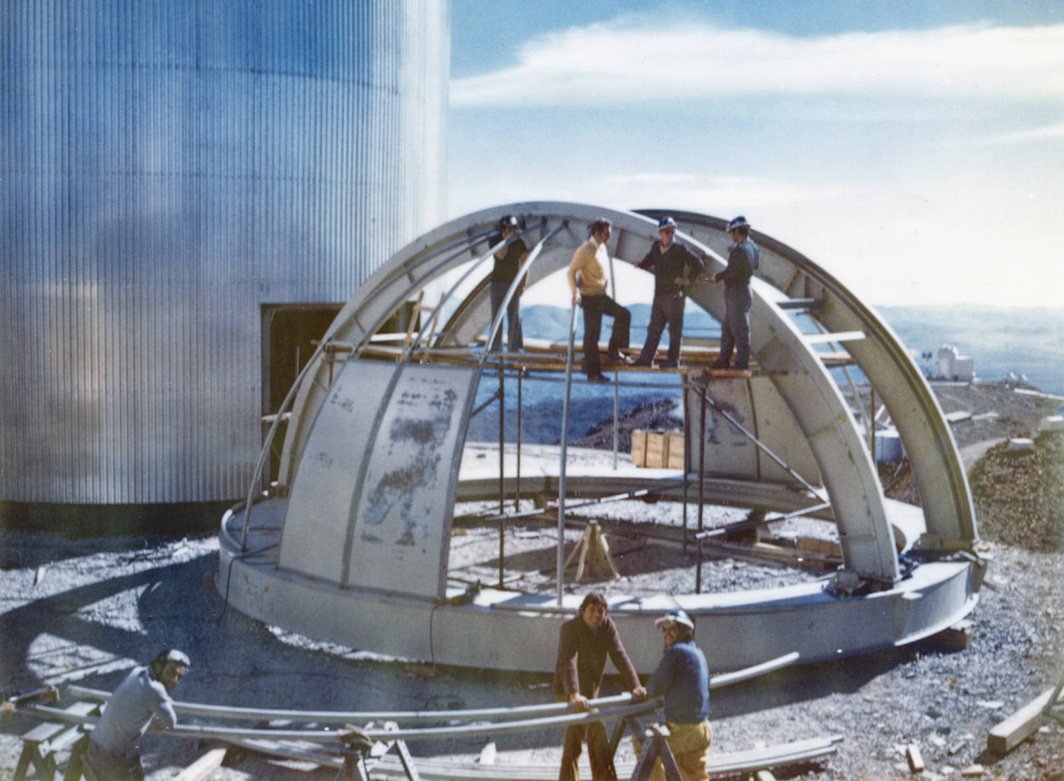

The CAT dome being assembled

The dome of the 1.4-m CAT (Coudé Auxiliary Telescope) during assembly in front of its tower.

Credit: ESO